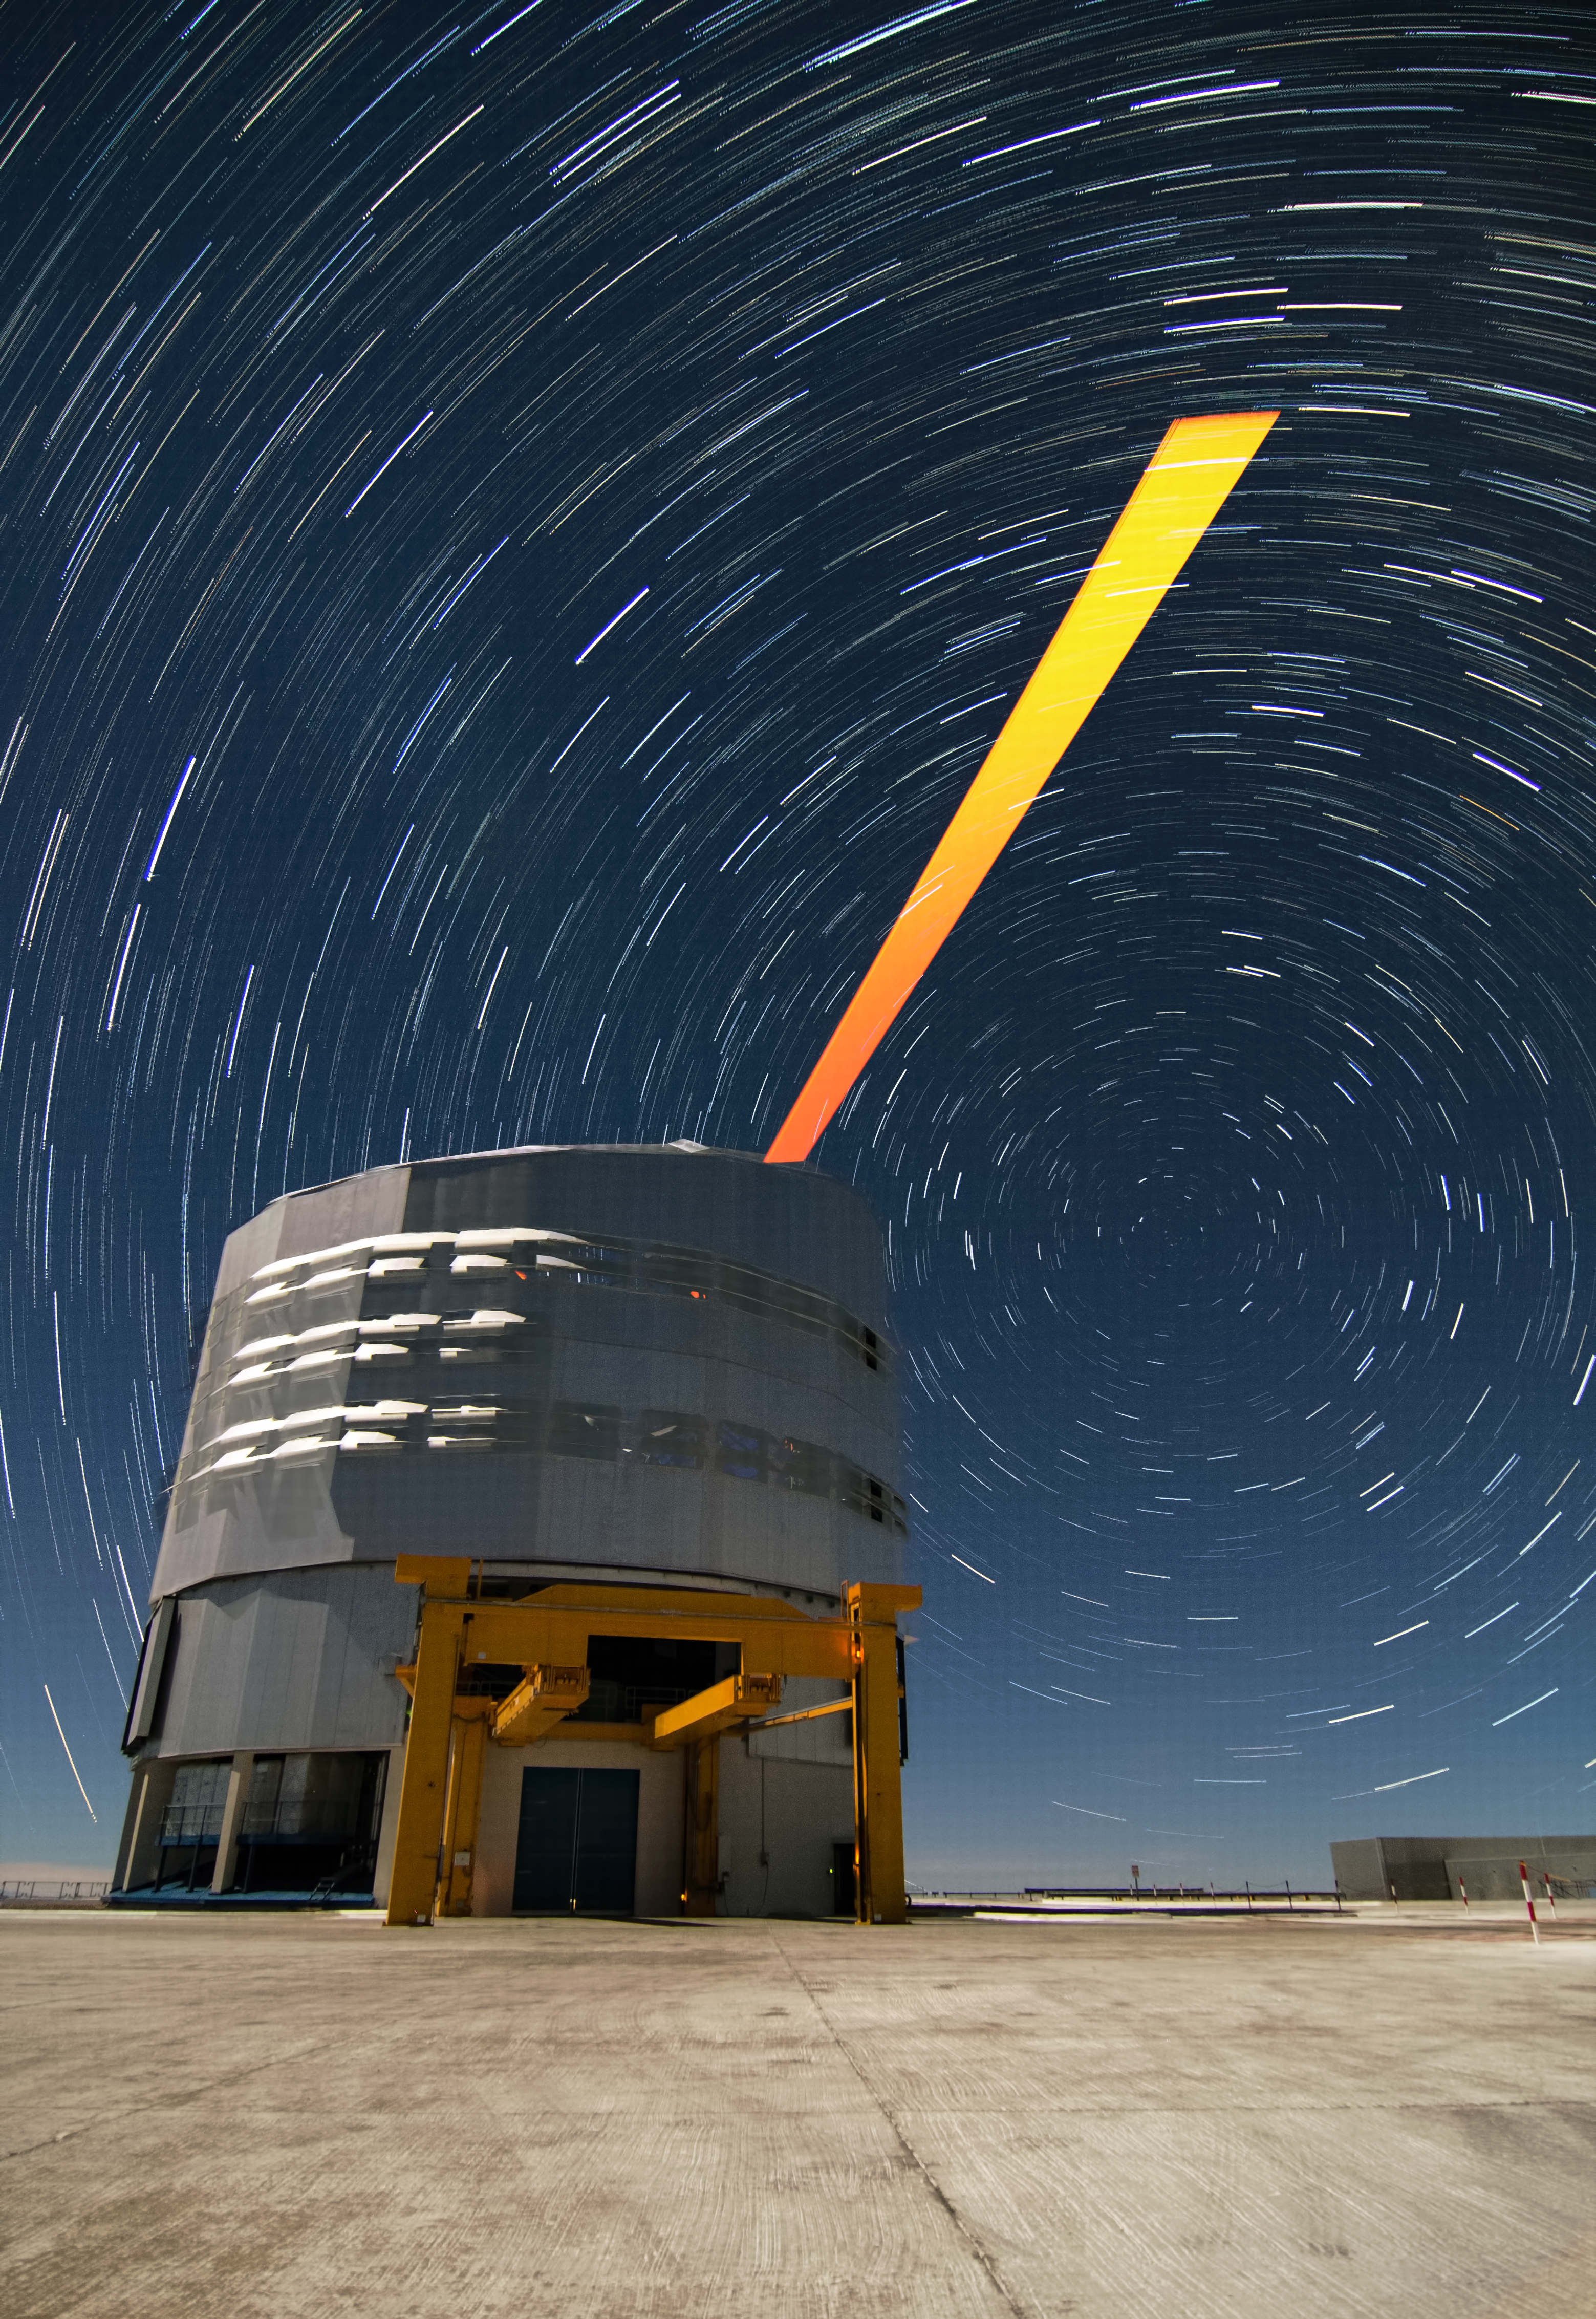

ESO's Paranal Observatory: the VLT's Laser Guide Star and star trails

The Very Large Telescope (VLT) is ESO's flagship facility at the Paranal Observatory in the Atacama Desert of northern Chile.

Below the trails left by the stars in a dark and clear night, a laser beam shoots out of Yepun, the fourth Unit Telescope of Europe's flagship observatory, ESO's Very Large Telescope (VLT). This beam is used to create an artificial star above Paranal to assist the adaptive optics instruments on the VLT.

Adaptive optics is a technique that allows astronomers to overcome the blurring effect of the atmosphere and obtain images almost as sharp as would be possible if the whole telescope were placed in space, above Earth's atmosphere.

Credit: Dave Jones/ESO